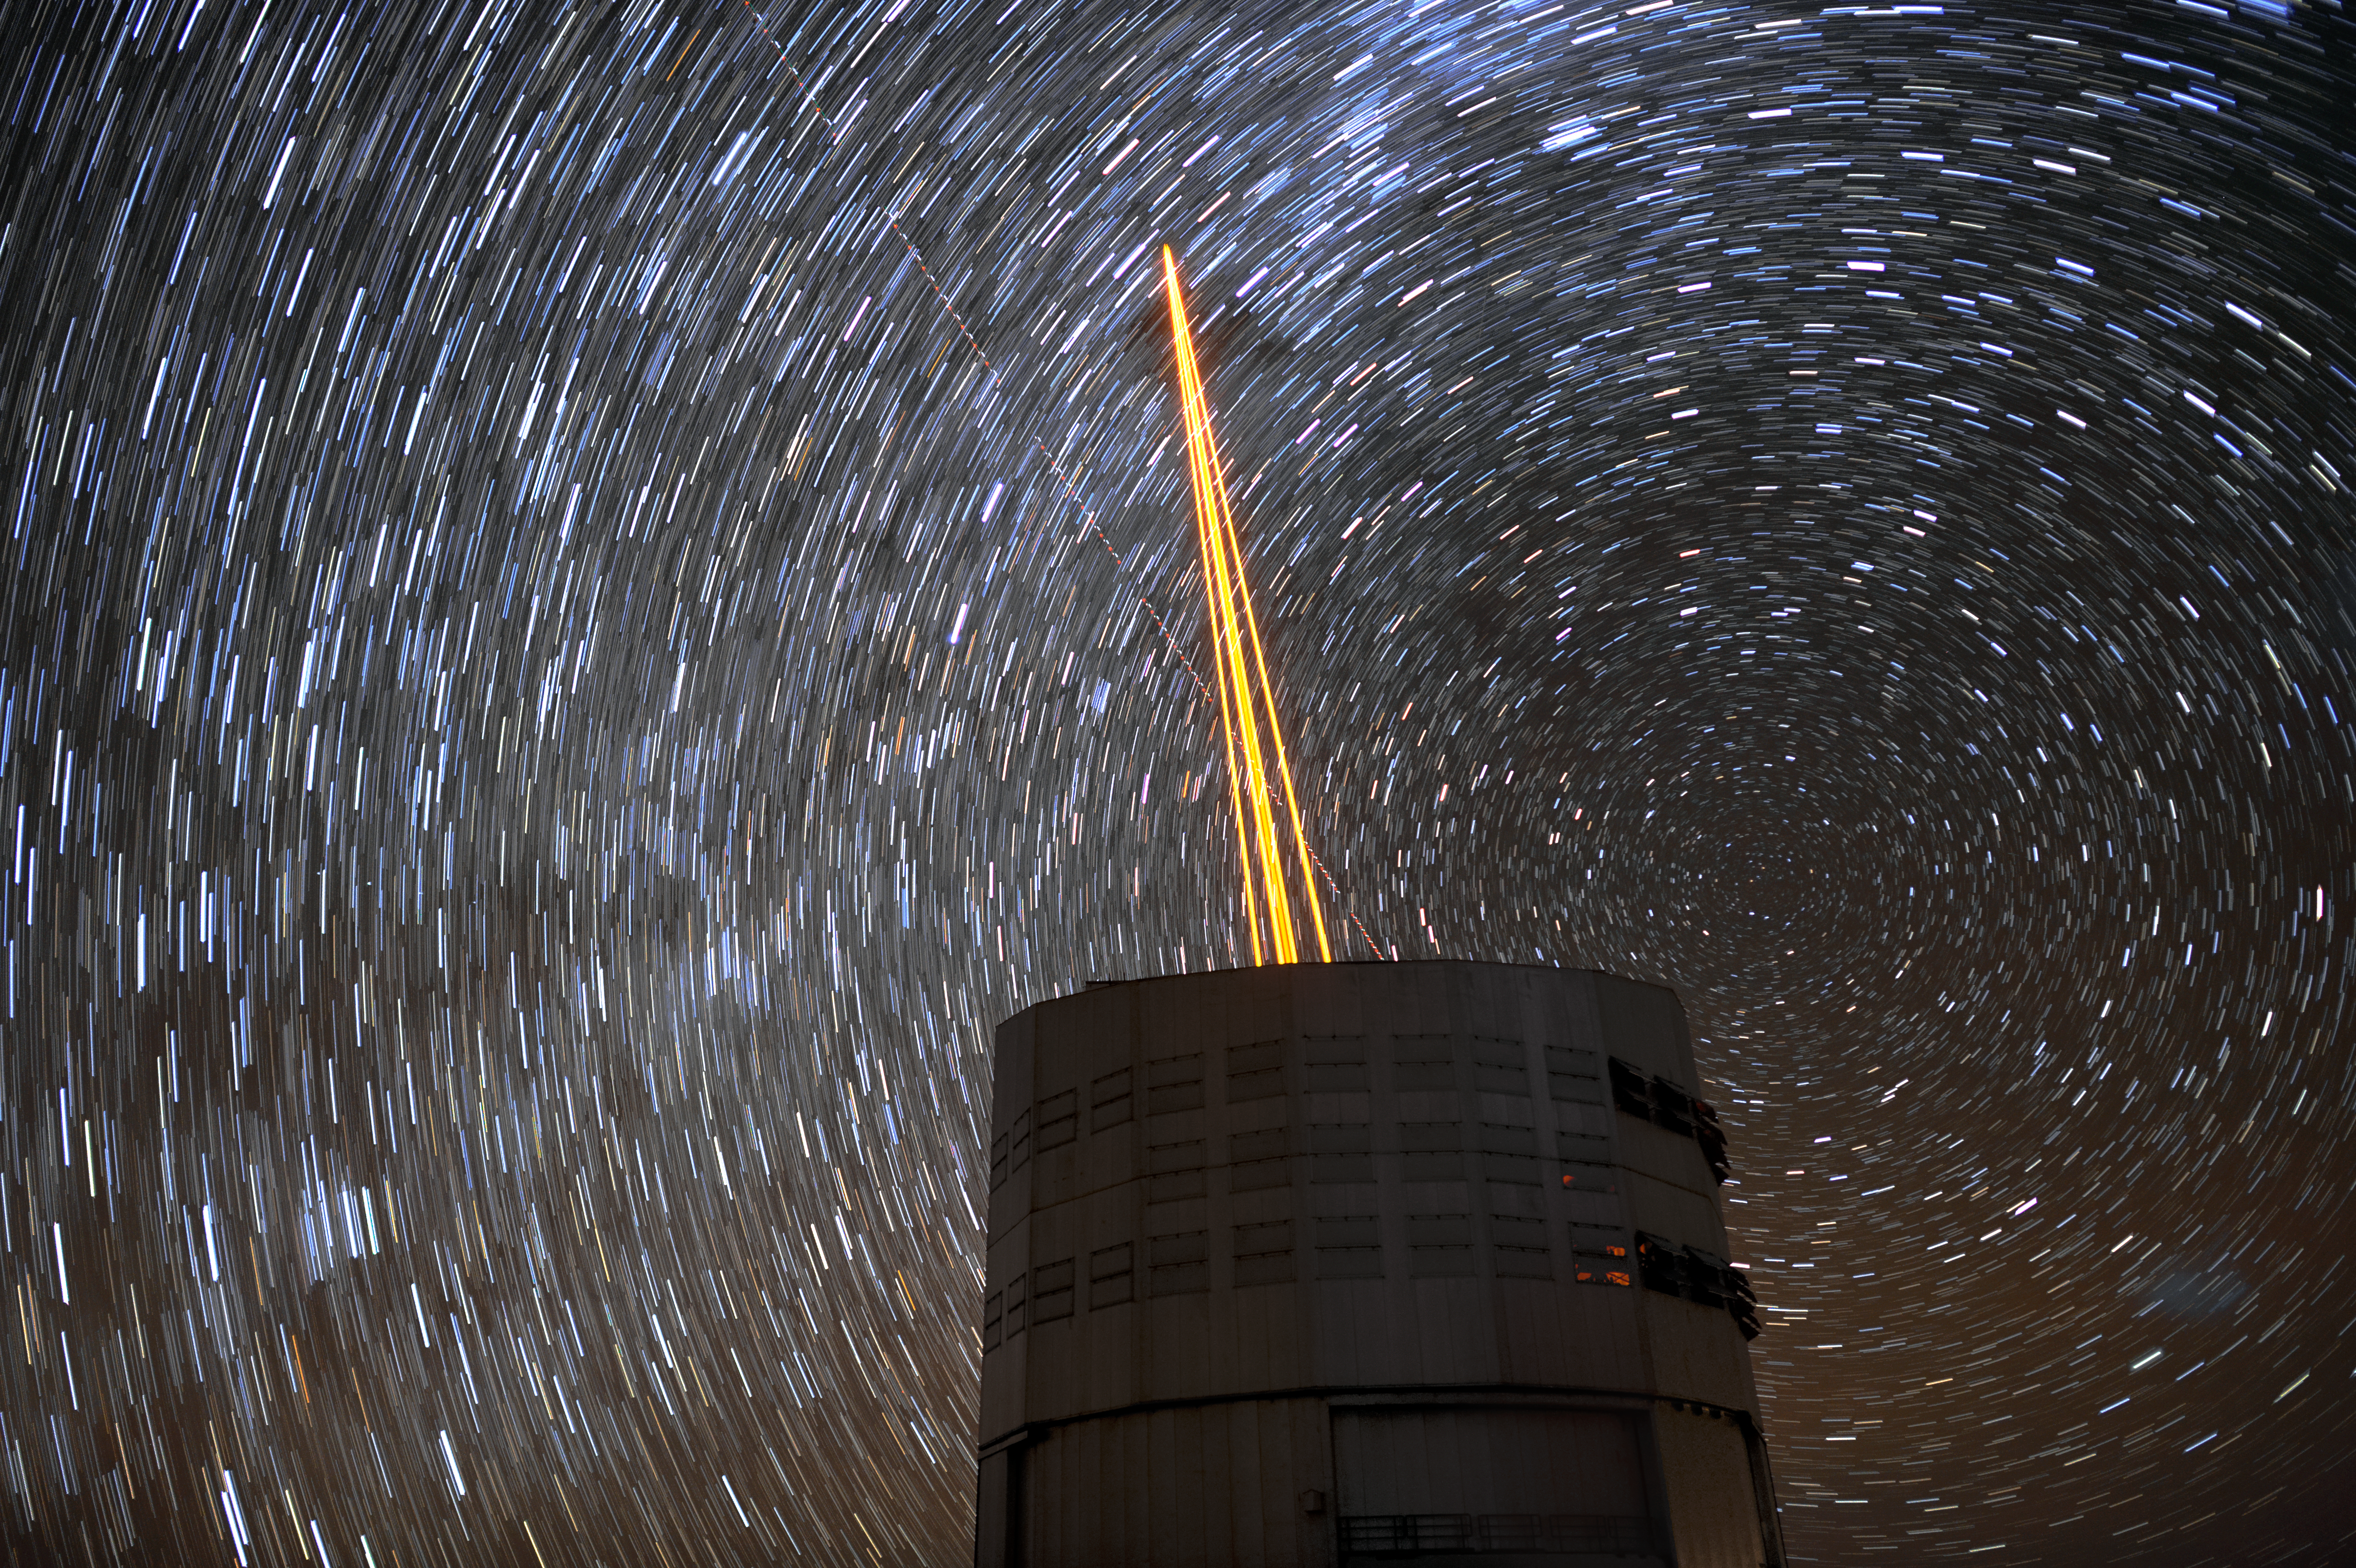

Laser stars in the sky

The biggest obstacle in ground based astronomy is the same thing that causes the stars to twinkle — the atmosphere. This romantic effect is due to the distortion of light as it travels through turbulent gases to reach the Earth's surface. This stunning image shows the scientific solution — the 4 Laser Guide Star Facility on ESO's Very Large Telescope (VLT). The lasers form an integral part of the adaptive optics system on the VLT, by beaming artificial stars into the sky. Astronomers can then use these guide laser stars as reference points, allowing them to correct their observations of true celestial bodies.

Credit: F. Kamphues/ESO